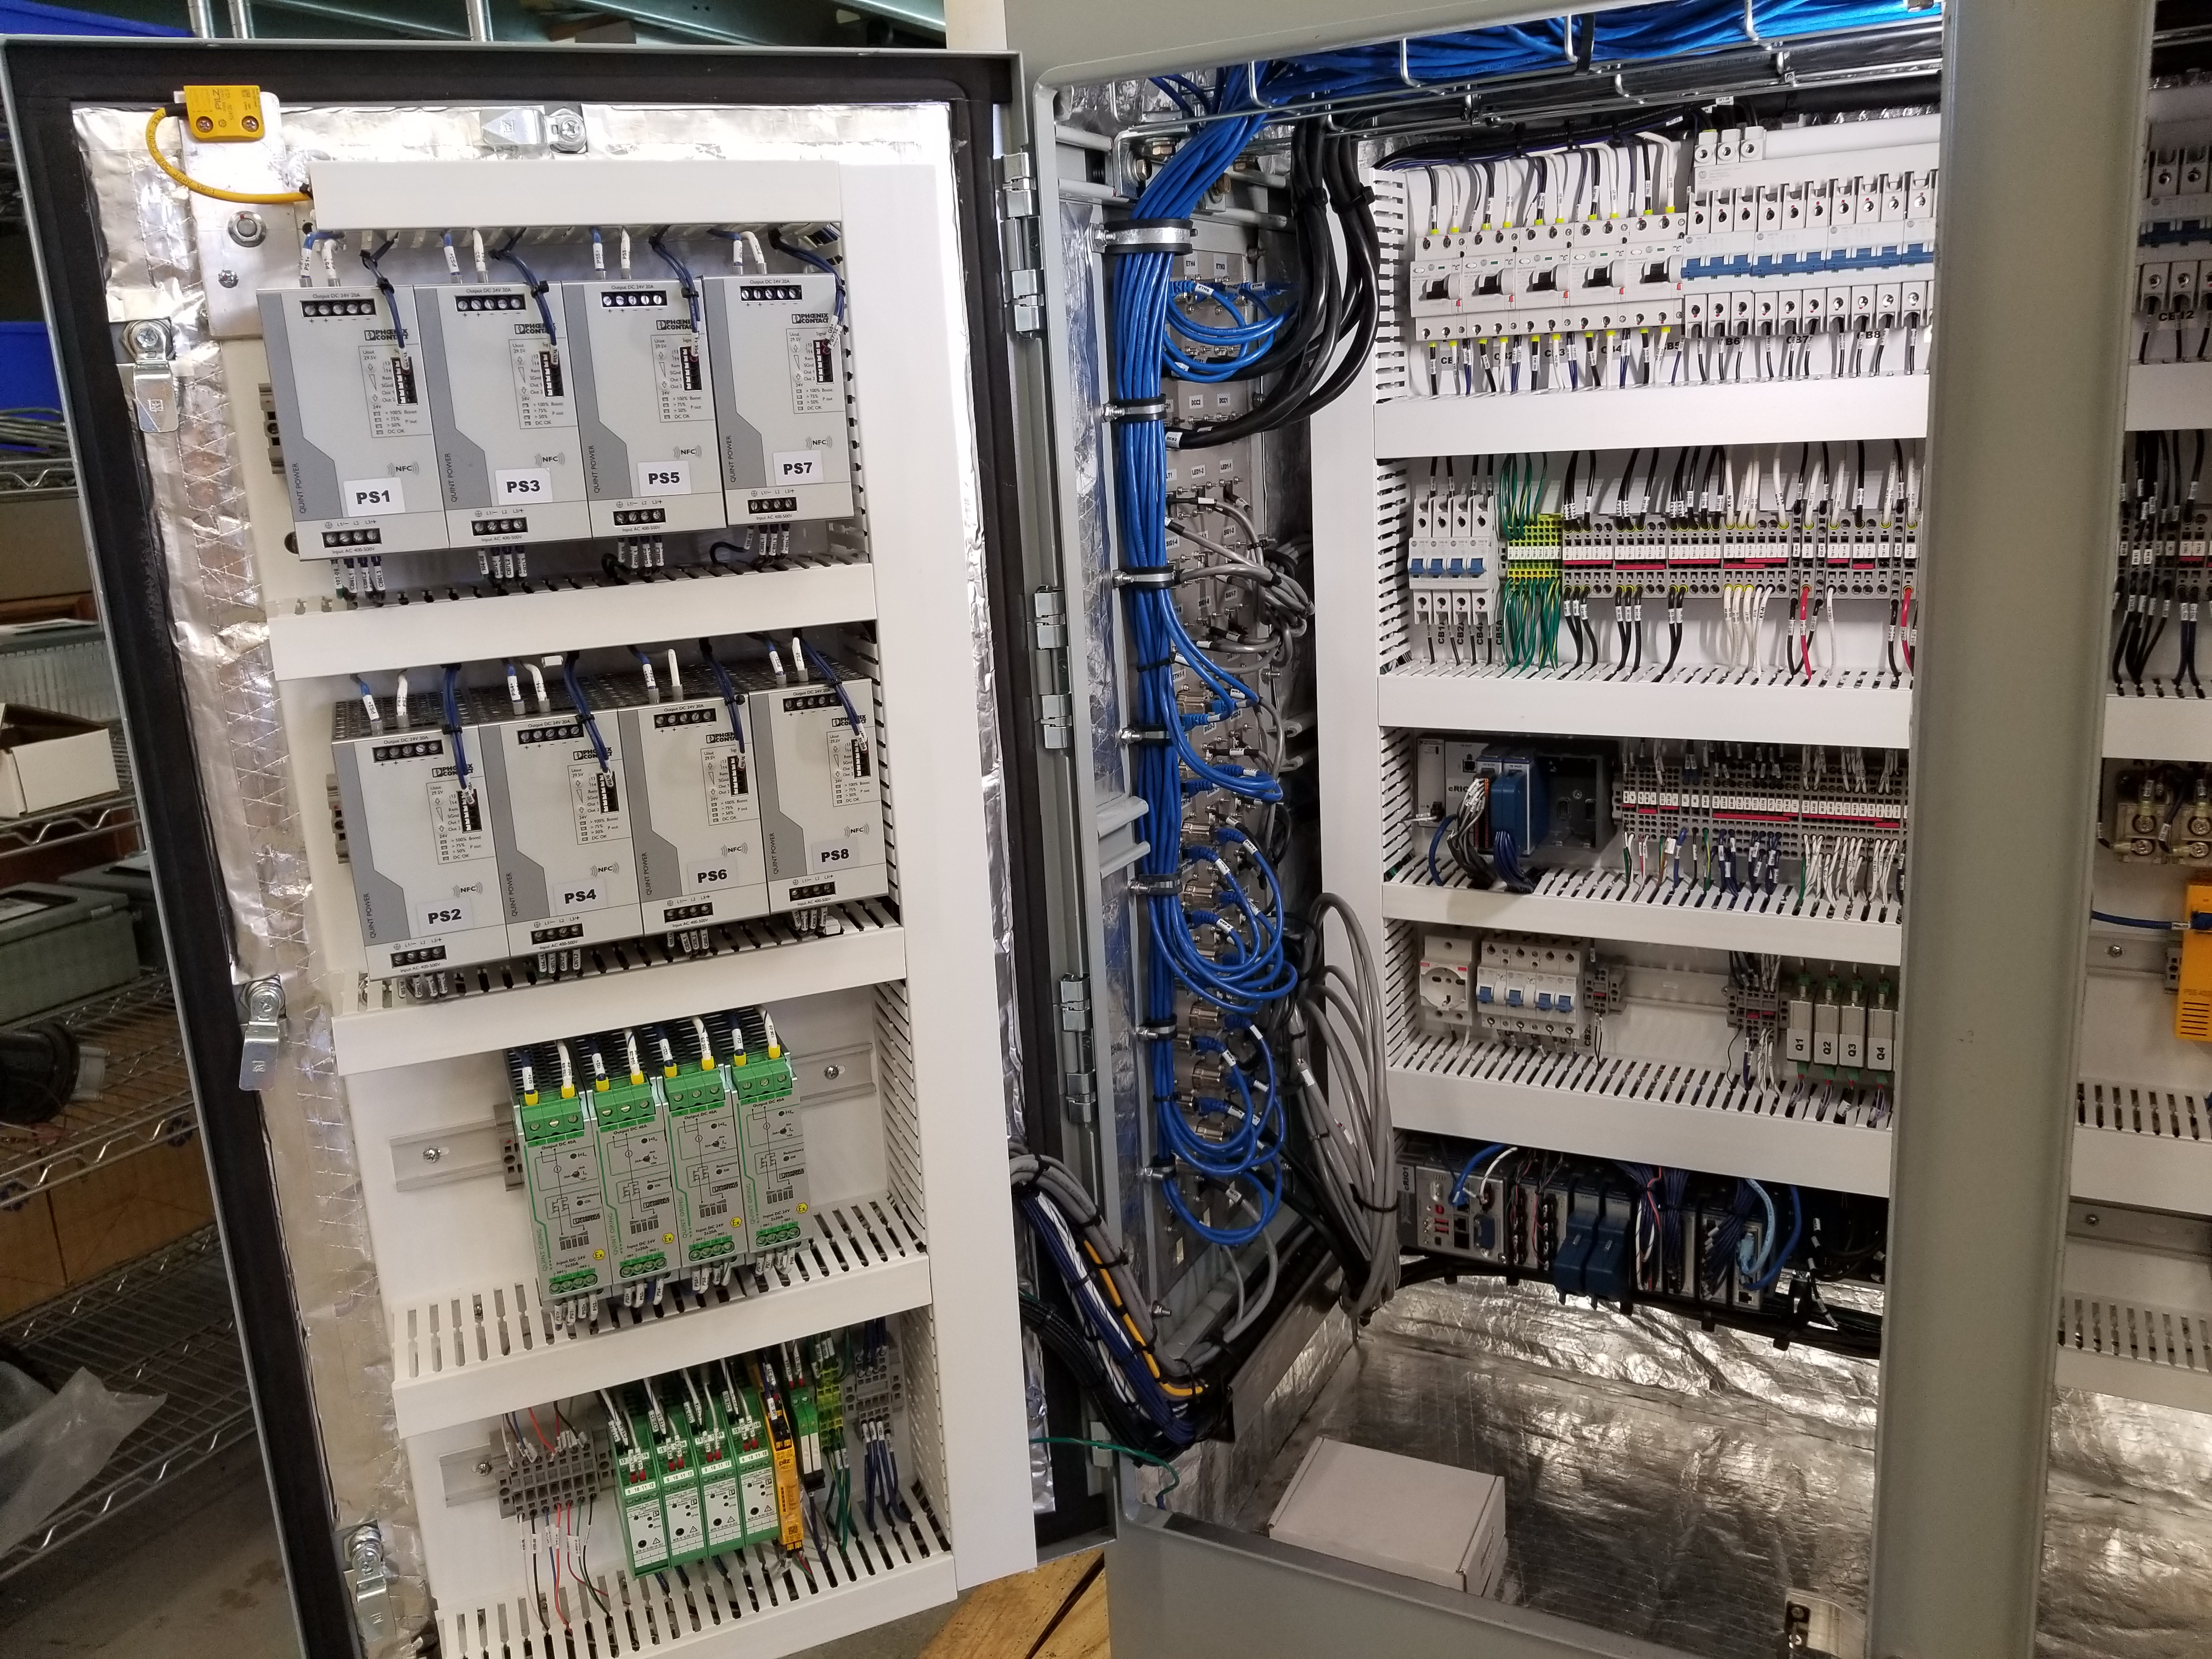

M1M3 Cabinet Delivery to CAID

The System Support Cabinet for the Primary/Tertiary Mirror (M1M3) cell assembly was delivered to vendor CAID Industries on May 18. Inside the cabinet, which was built at Bit By Bit Controls in Tucson, are connections to the electrical power, communications, and sensors required to operate the M1M3 cell assembly. Once the connections between the cabinet and the wiring of the cell are completed, functional testing of M1M3 operating system will begin.

Credit: Rubin Observatory/NSF/AURA